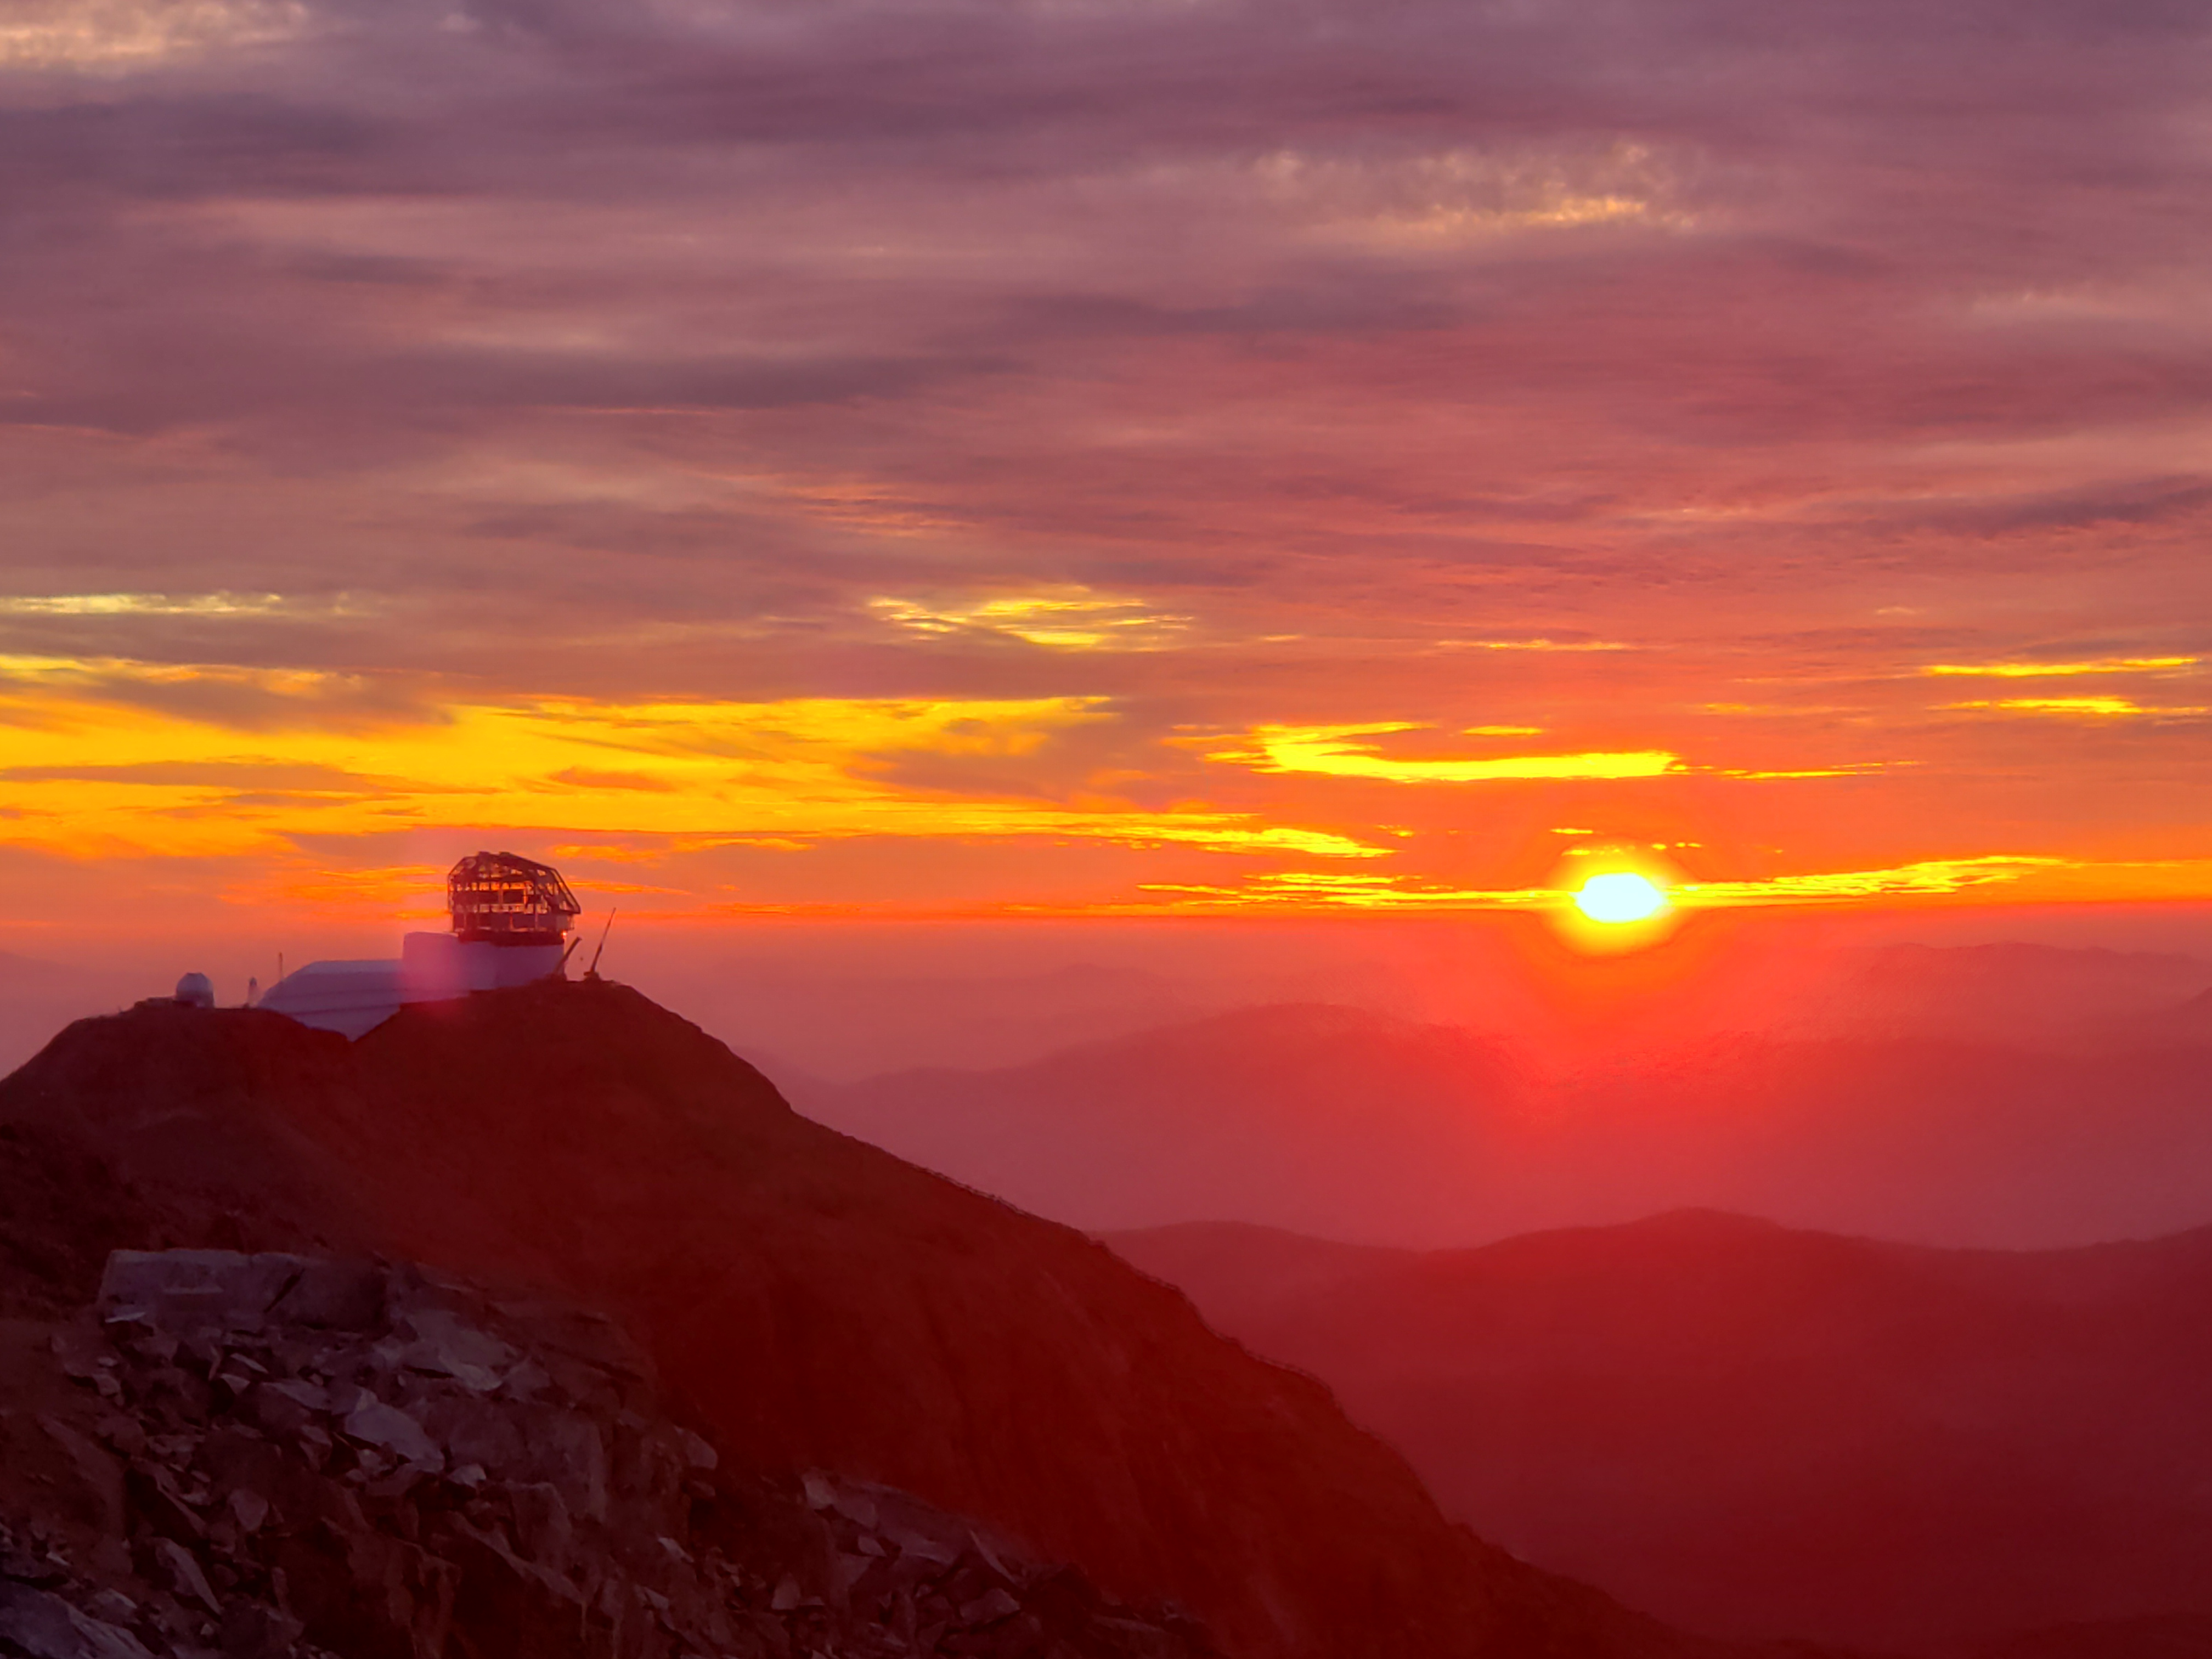

Summit Construction Progress October 2019

General overview photos of recent progress on the summit.

Credit: Rubin Observatory/NSF/AURA